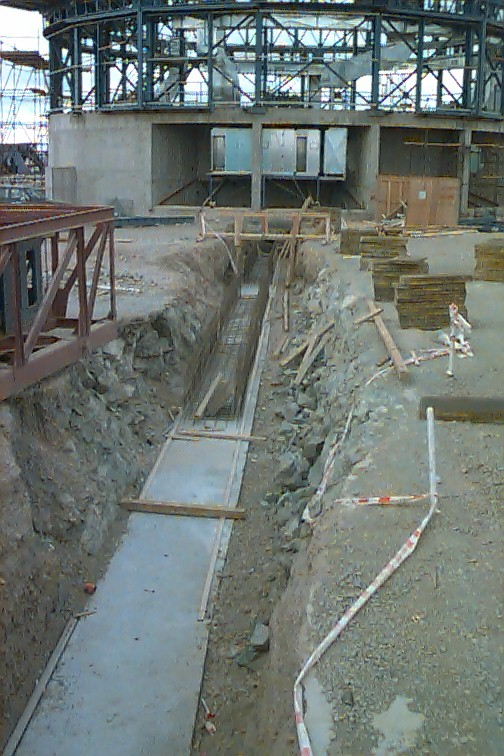

The light beam tunnel from UT4 to the incoherent focus

In the control building, the framework for the outer cladding and roof was being installed. In other parts of that building, installation of the switchboards and transformers of the power supply was also proceeding. Behind the control building is the finished retaining wall.

Credit: ESO